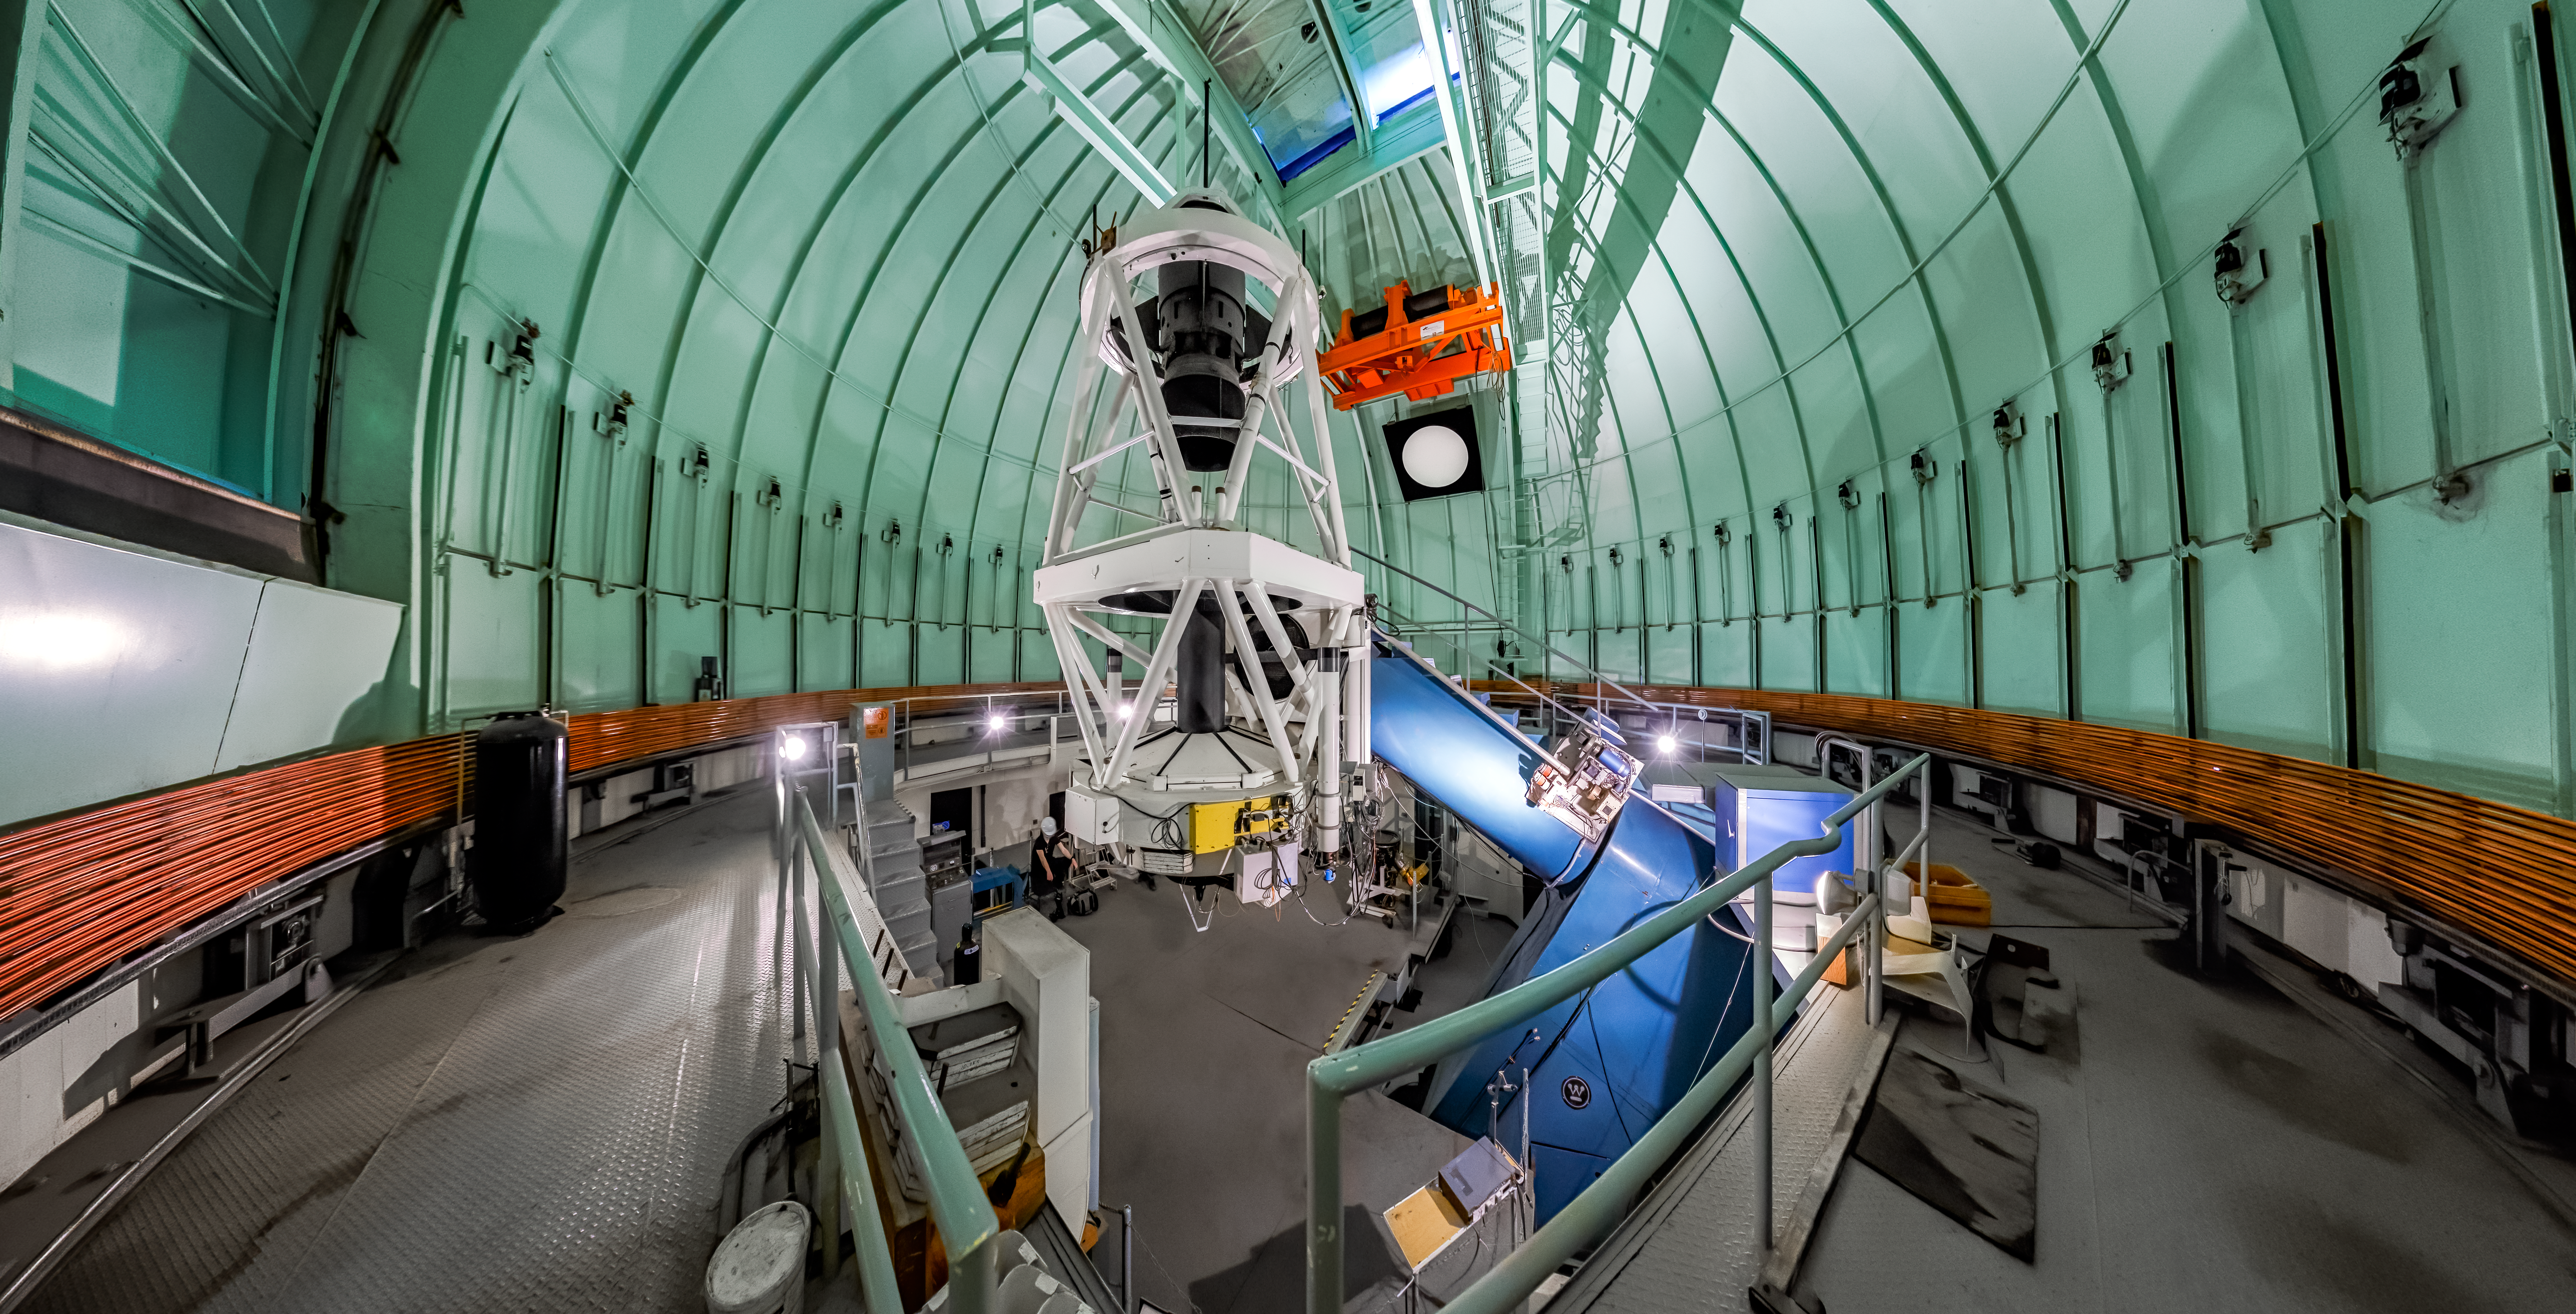

SMARTS 1.5-meter Telescope Interior Panorama

A panoramic shot inside the SMARTS 1.5-meter Telescope's dome at Cerro Tololo Inter-American Observatory.

Credit: CTIO/NOIRLab/NSF/AURA/P. Horálek